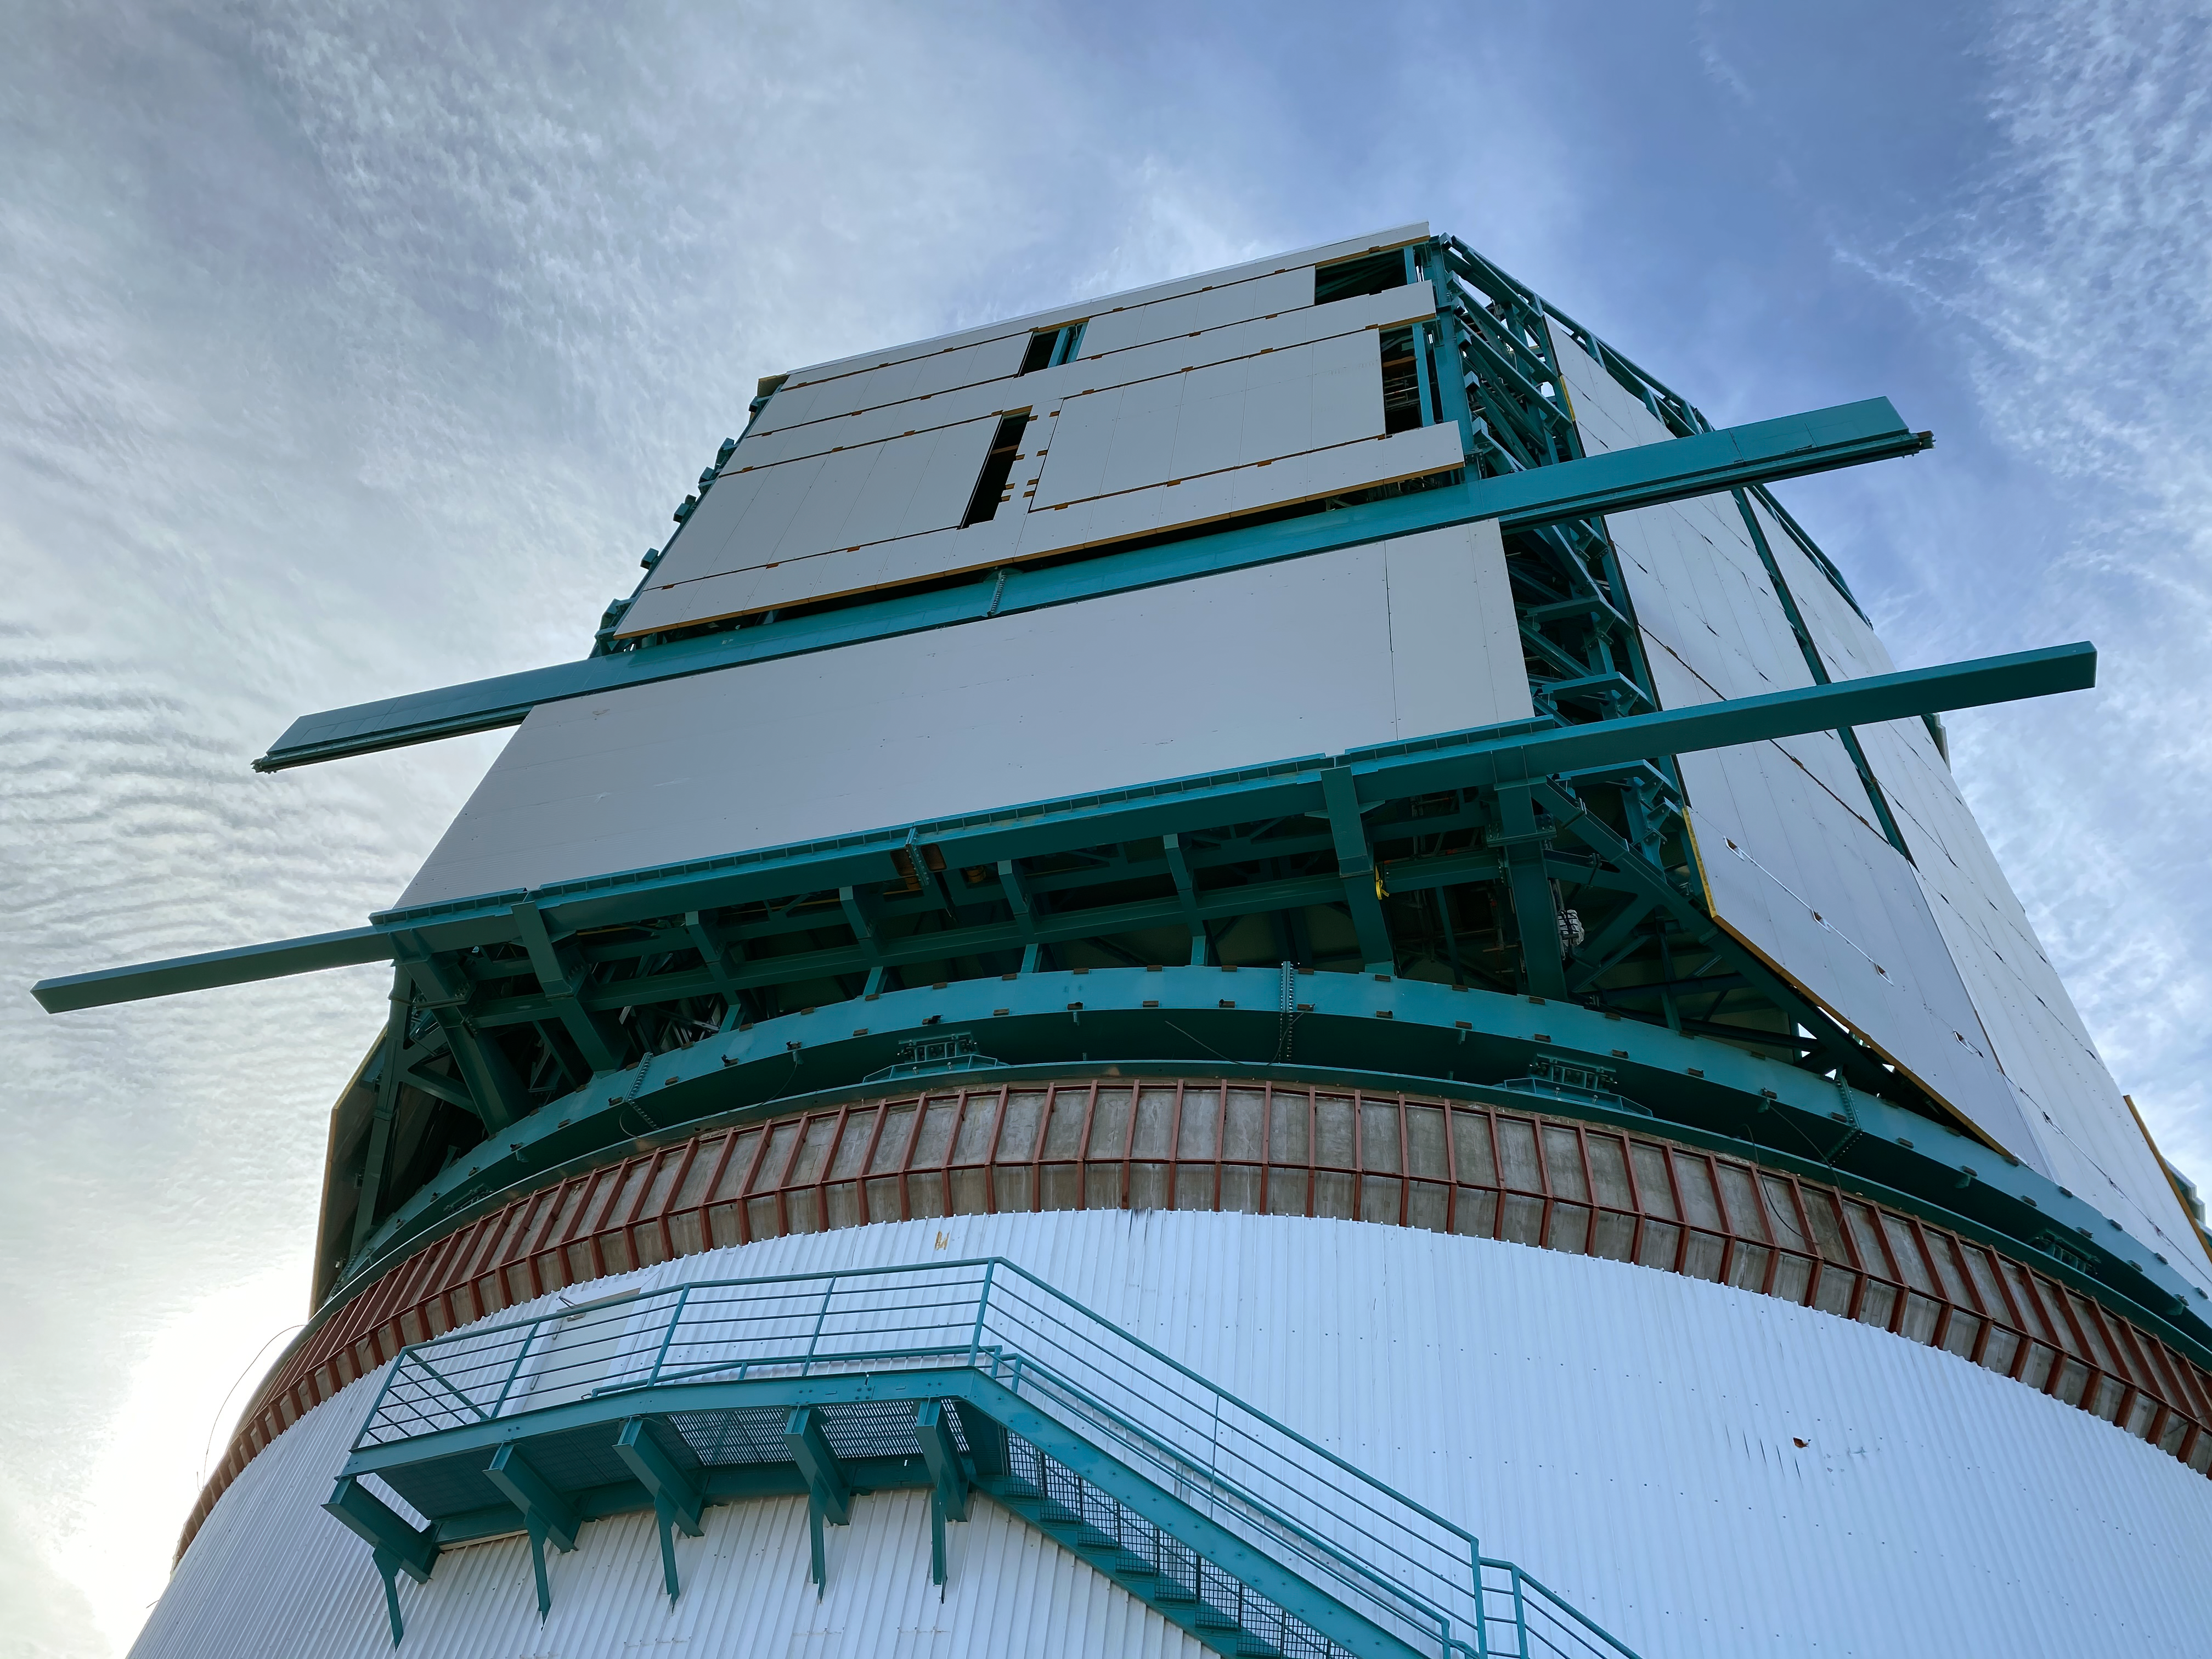

Rubin inspection trip on 11 August 2020

A mandatory quarantine was declared in the La Serena/Coquimbo region starting 29 July 2020. An end date was not announced, but the order will be reviewed weekly. The quarantine affects Rubin activities on the summit; although Rubin staff still has permission to perform equipment and facility inspections, we are limited to one visit per week, with a small team. Additional work that was planned, such as IT and electrical work, will be postponed until the quarantine order is lifted. This photo is from an inspection trip on 11 August 2020.

Credit: Rubin Obs/NSF/AURA